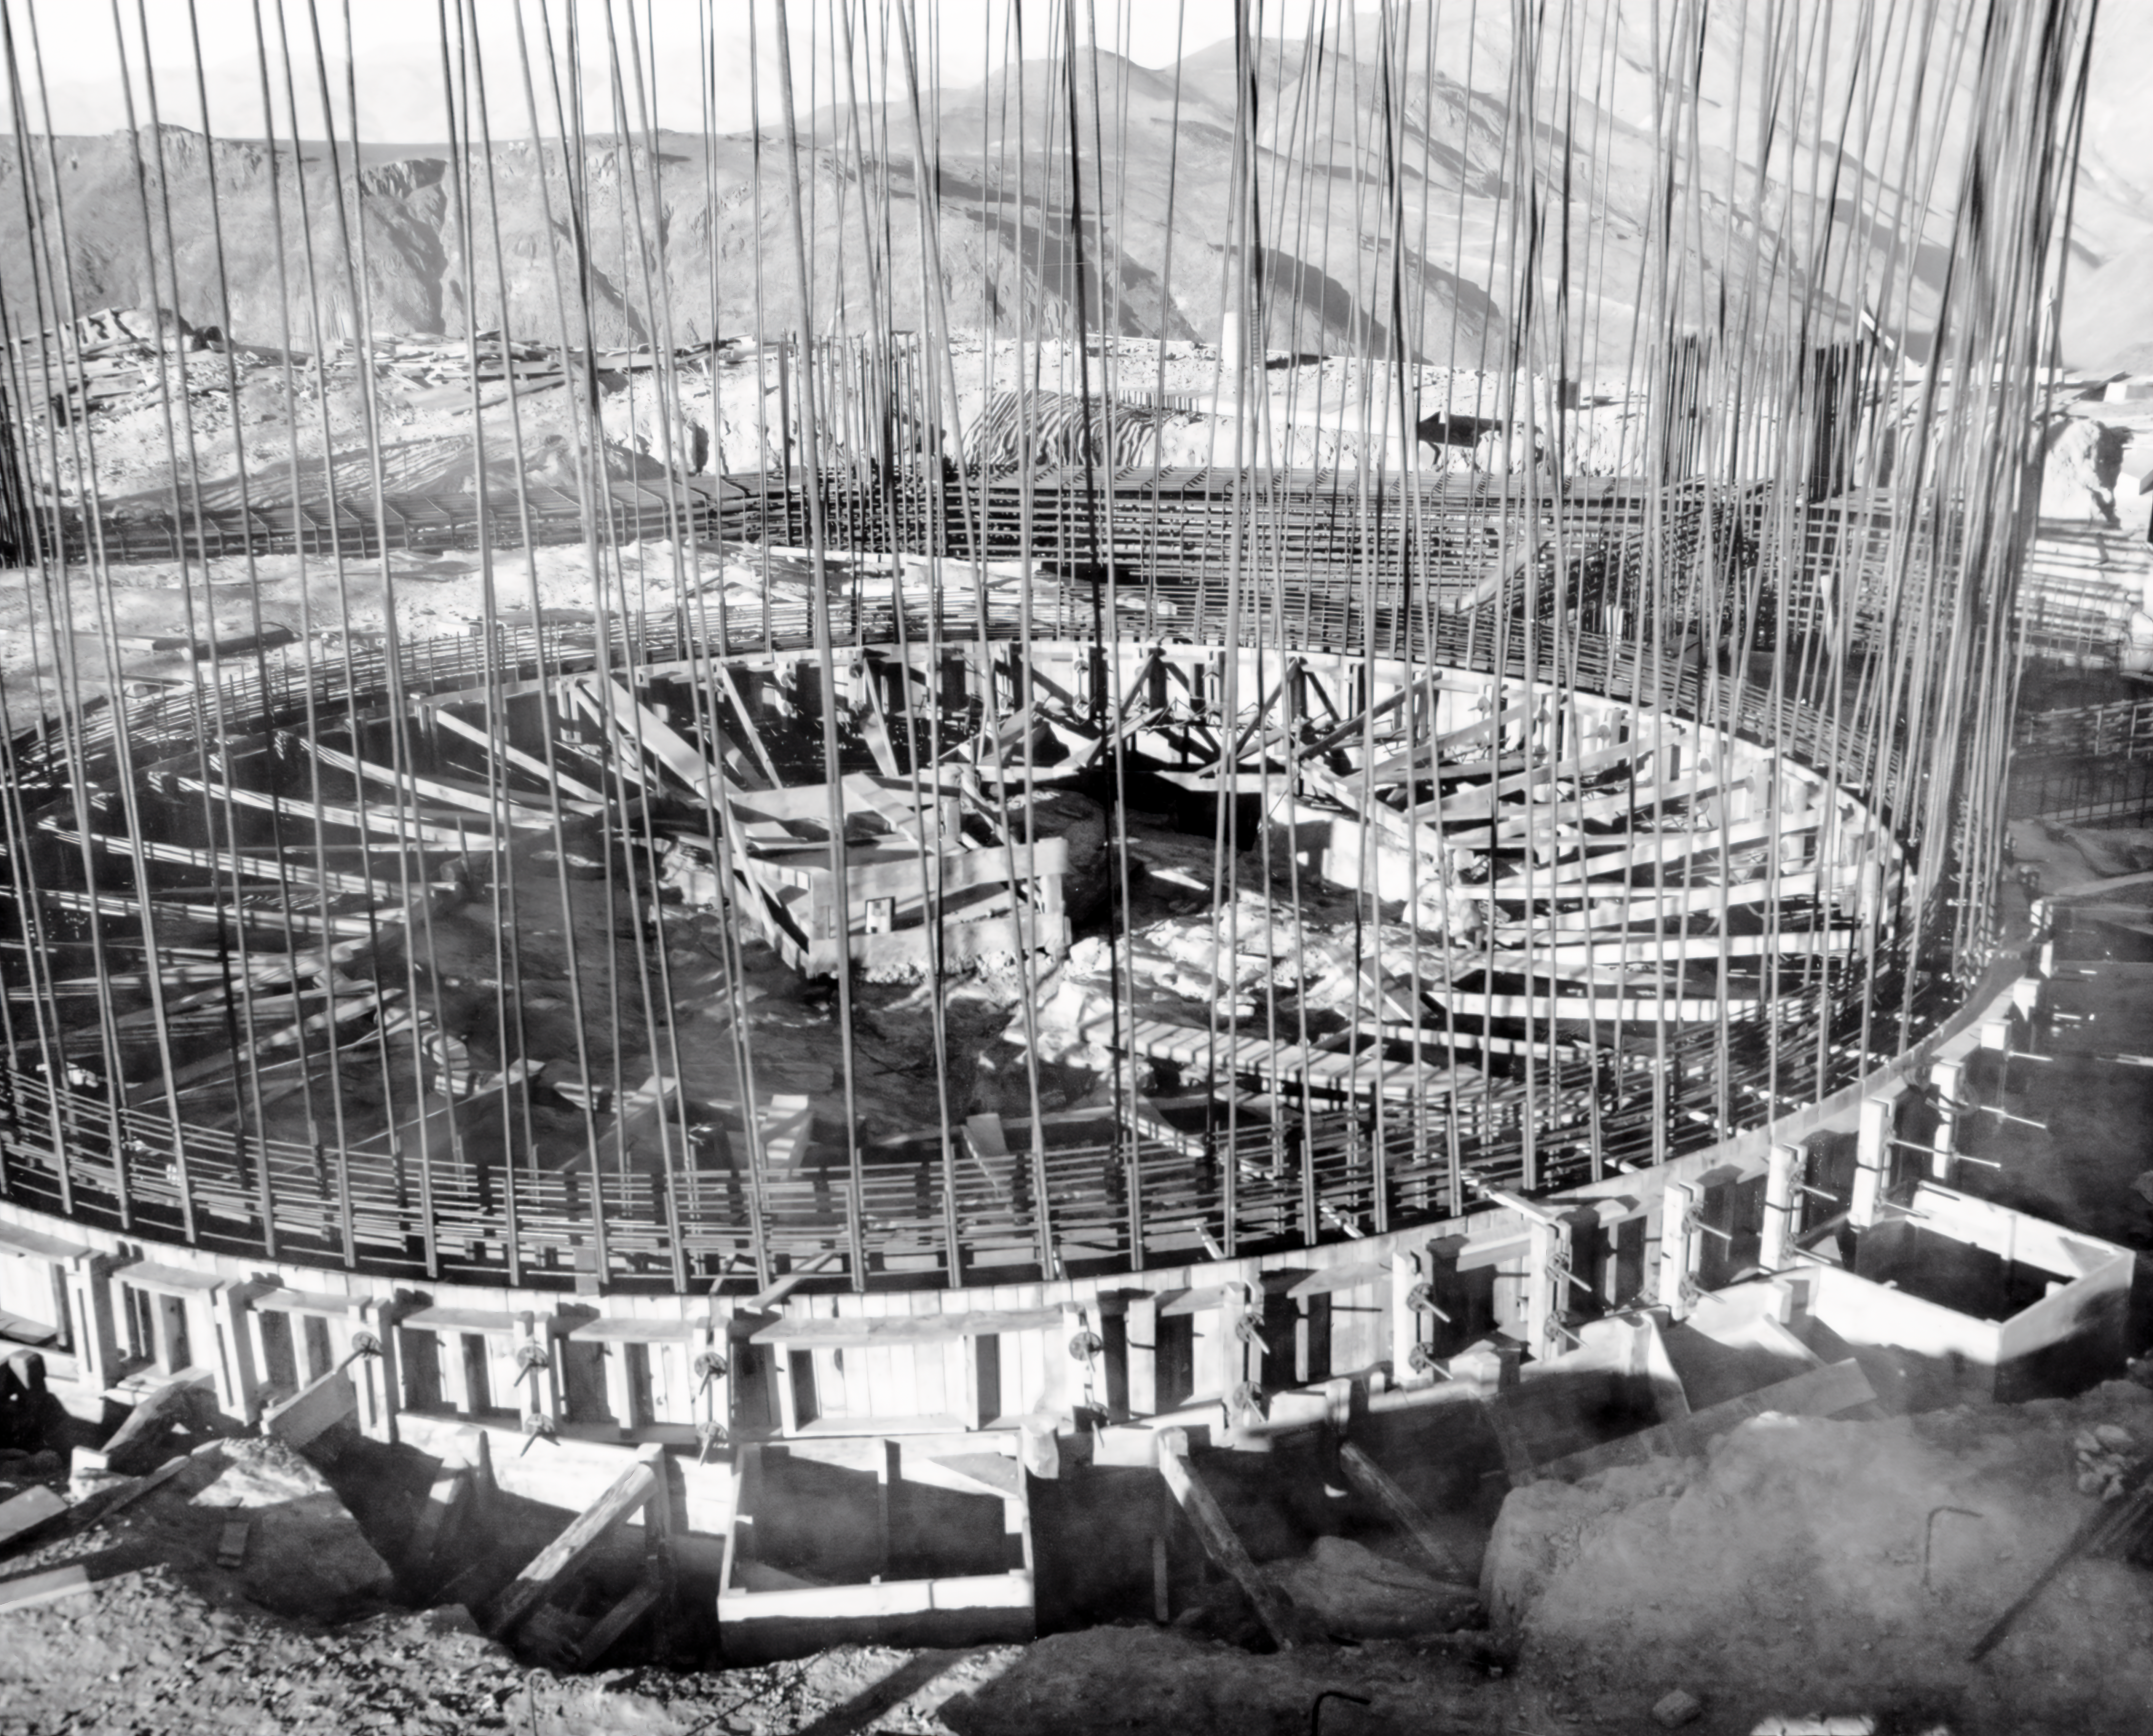

CTIO History - Construction on Víctor M. Blanco 4-meter Telescope

A historical photo of the construction of the Víctor M. Blanco 4-meter Telescope at Cerro Tololo Inter-American Observatory (CTIO), a Program of NSF NOIRLab, in Chile.

This image is part of NSF NOIRLab’s historical archives.

Credit: CTIO/NOIRLab/NSF/AURA/R. González